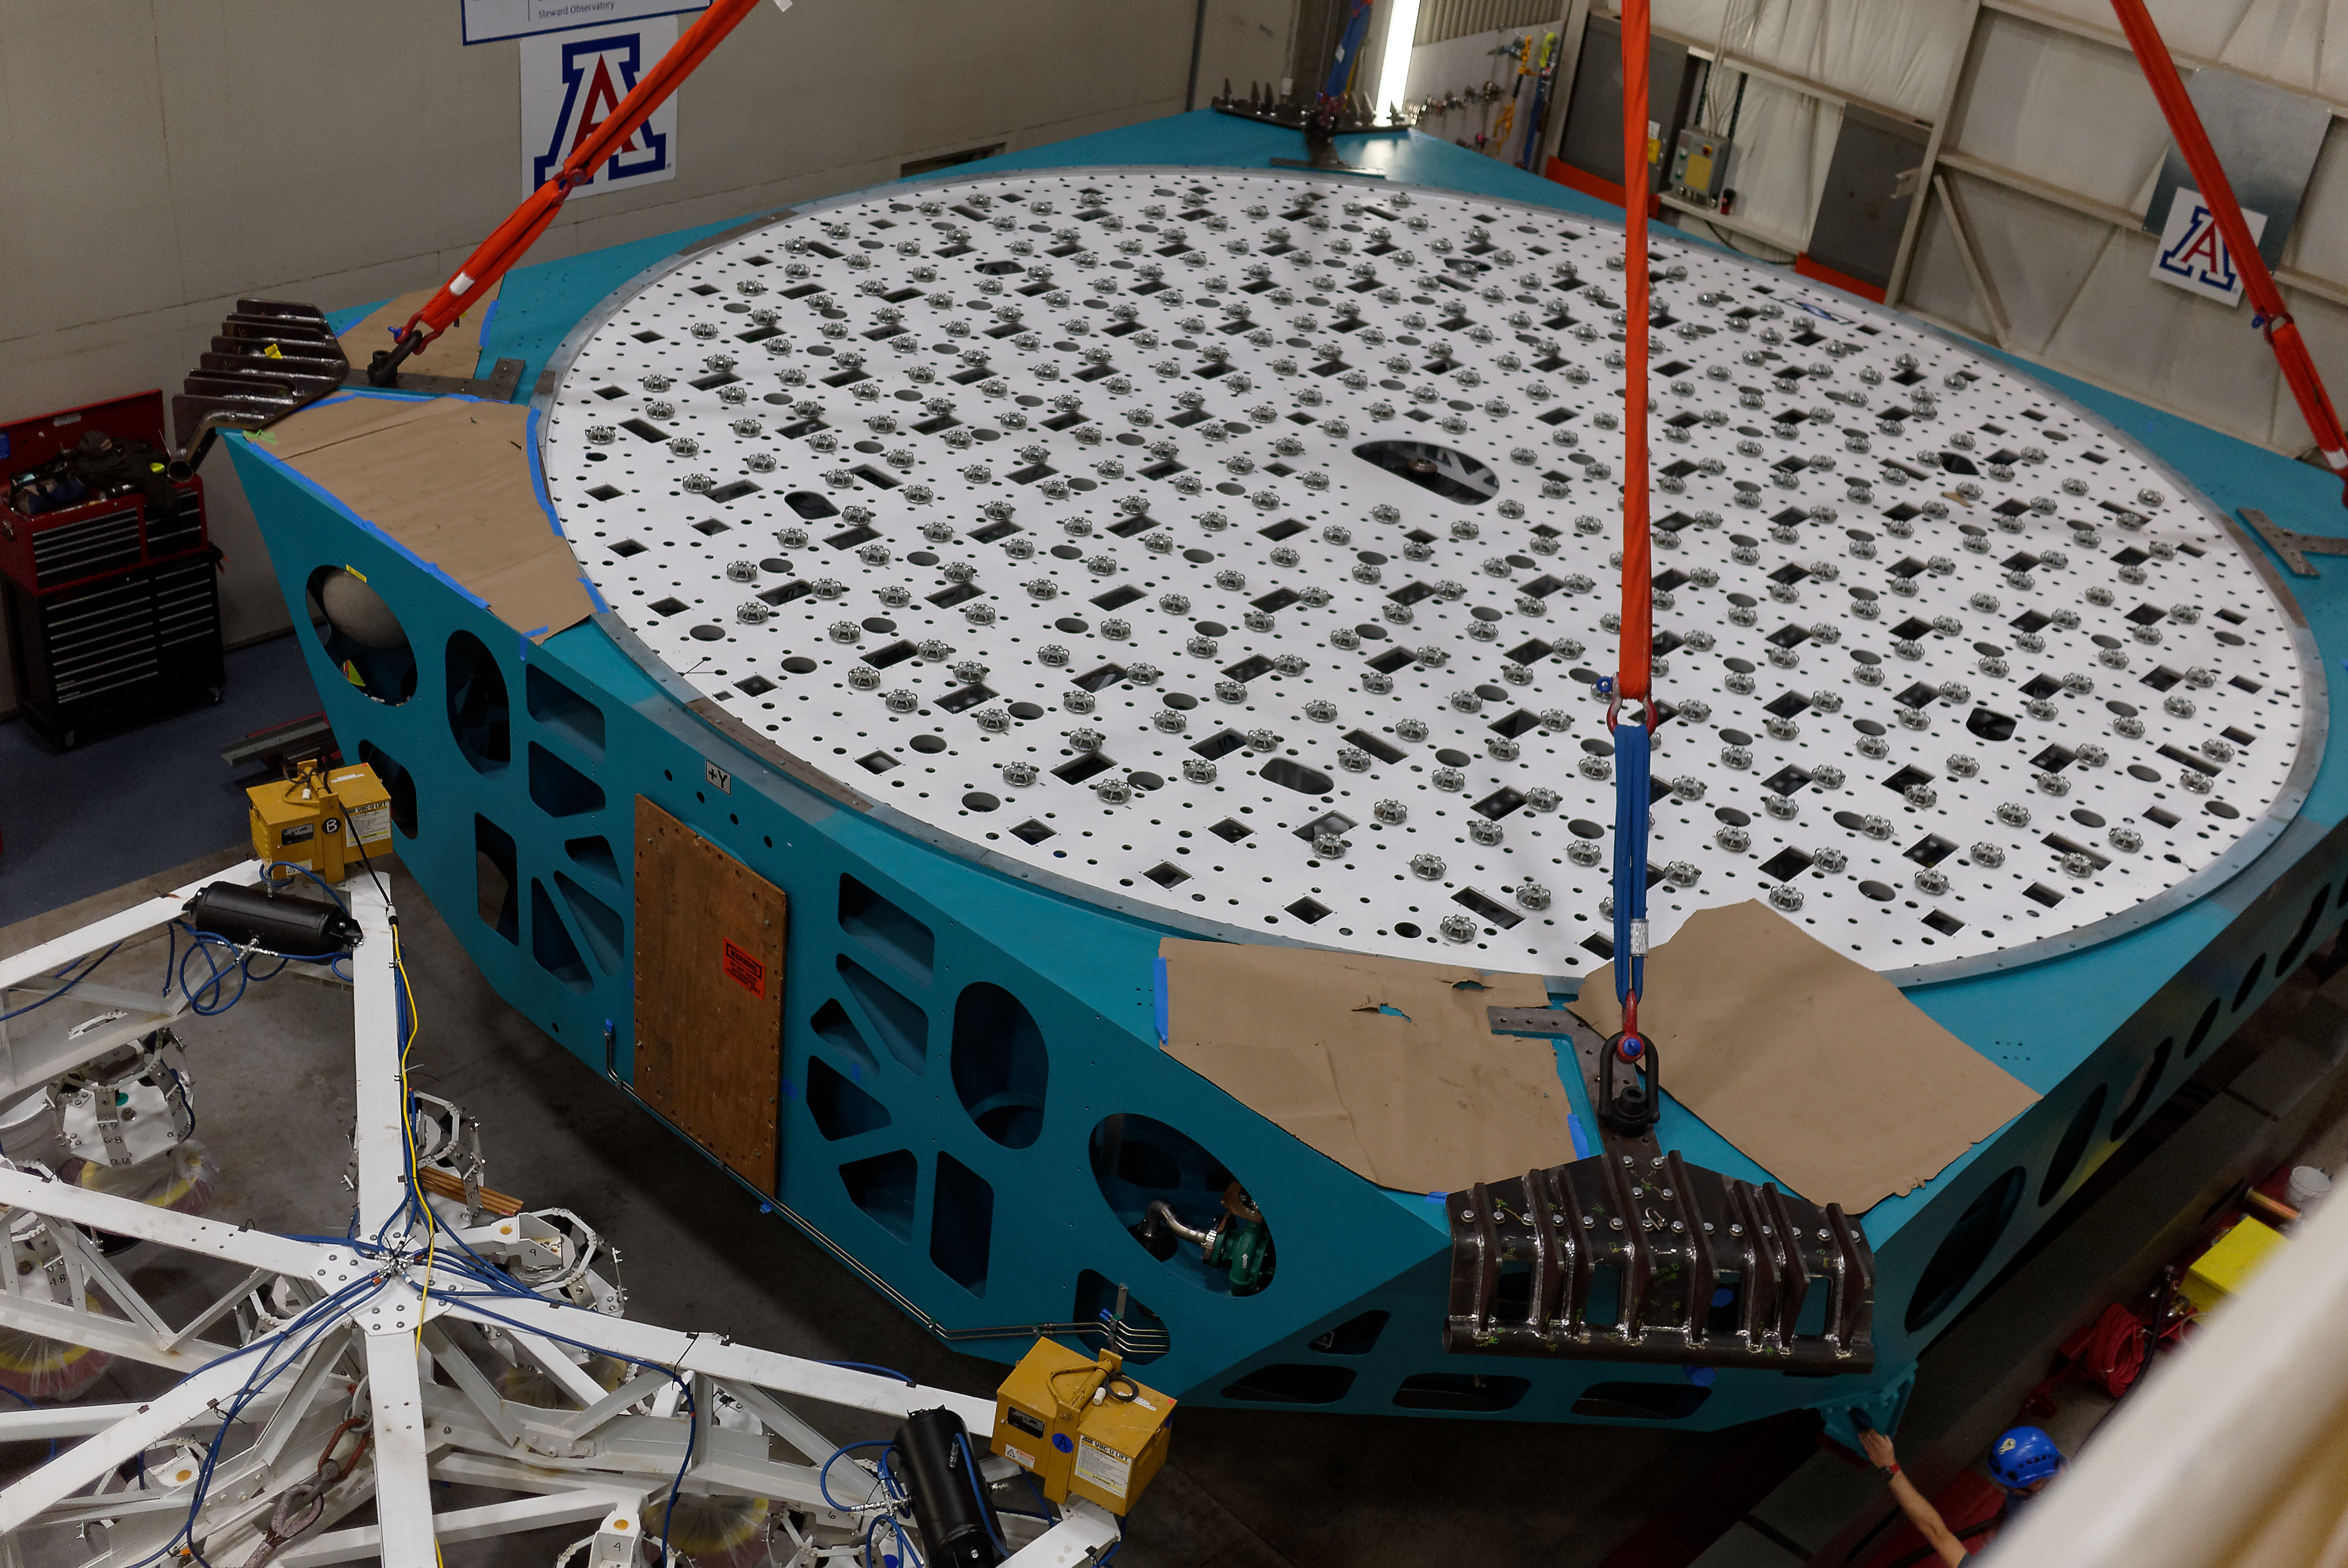

M1M3 Cell Move CAID to Mirror Lab

Early in the morning on October 10, 2018, the Primary/Tertiary Mirror (M1M3) Cell (the steel structure that supports the mirror) was moved from CAID Industries, where it was manufactured, to the Richard F. Caris Mirror Lab on the University of Arizona campus. At the Mirror Lab it will be integrated with the M1M3 mirror, which is scheduled to be removed from storage and delivered to the Mirror Lab next week. Here, the Cell is lifted from the truck and moved into the Mirror Lab by crane.

Credit: Rubin Observatory/NSF/AURA